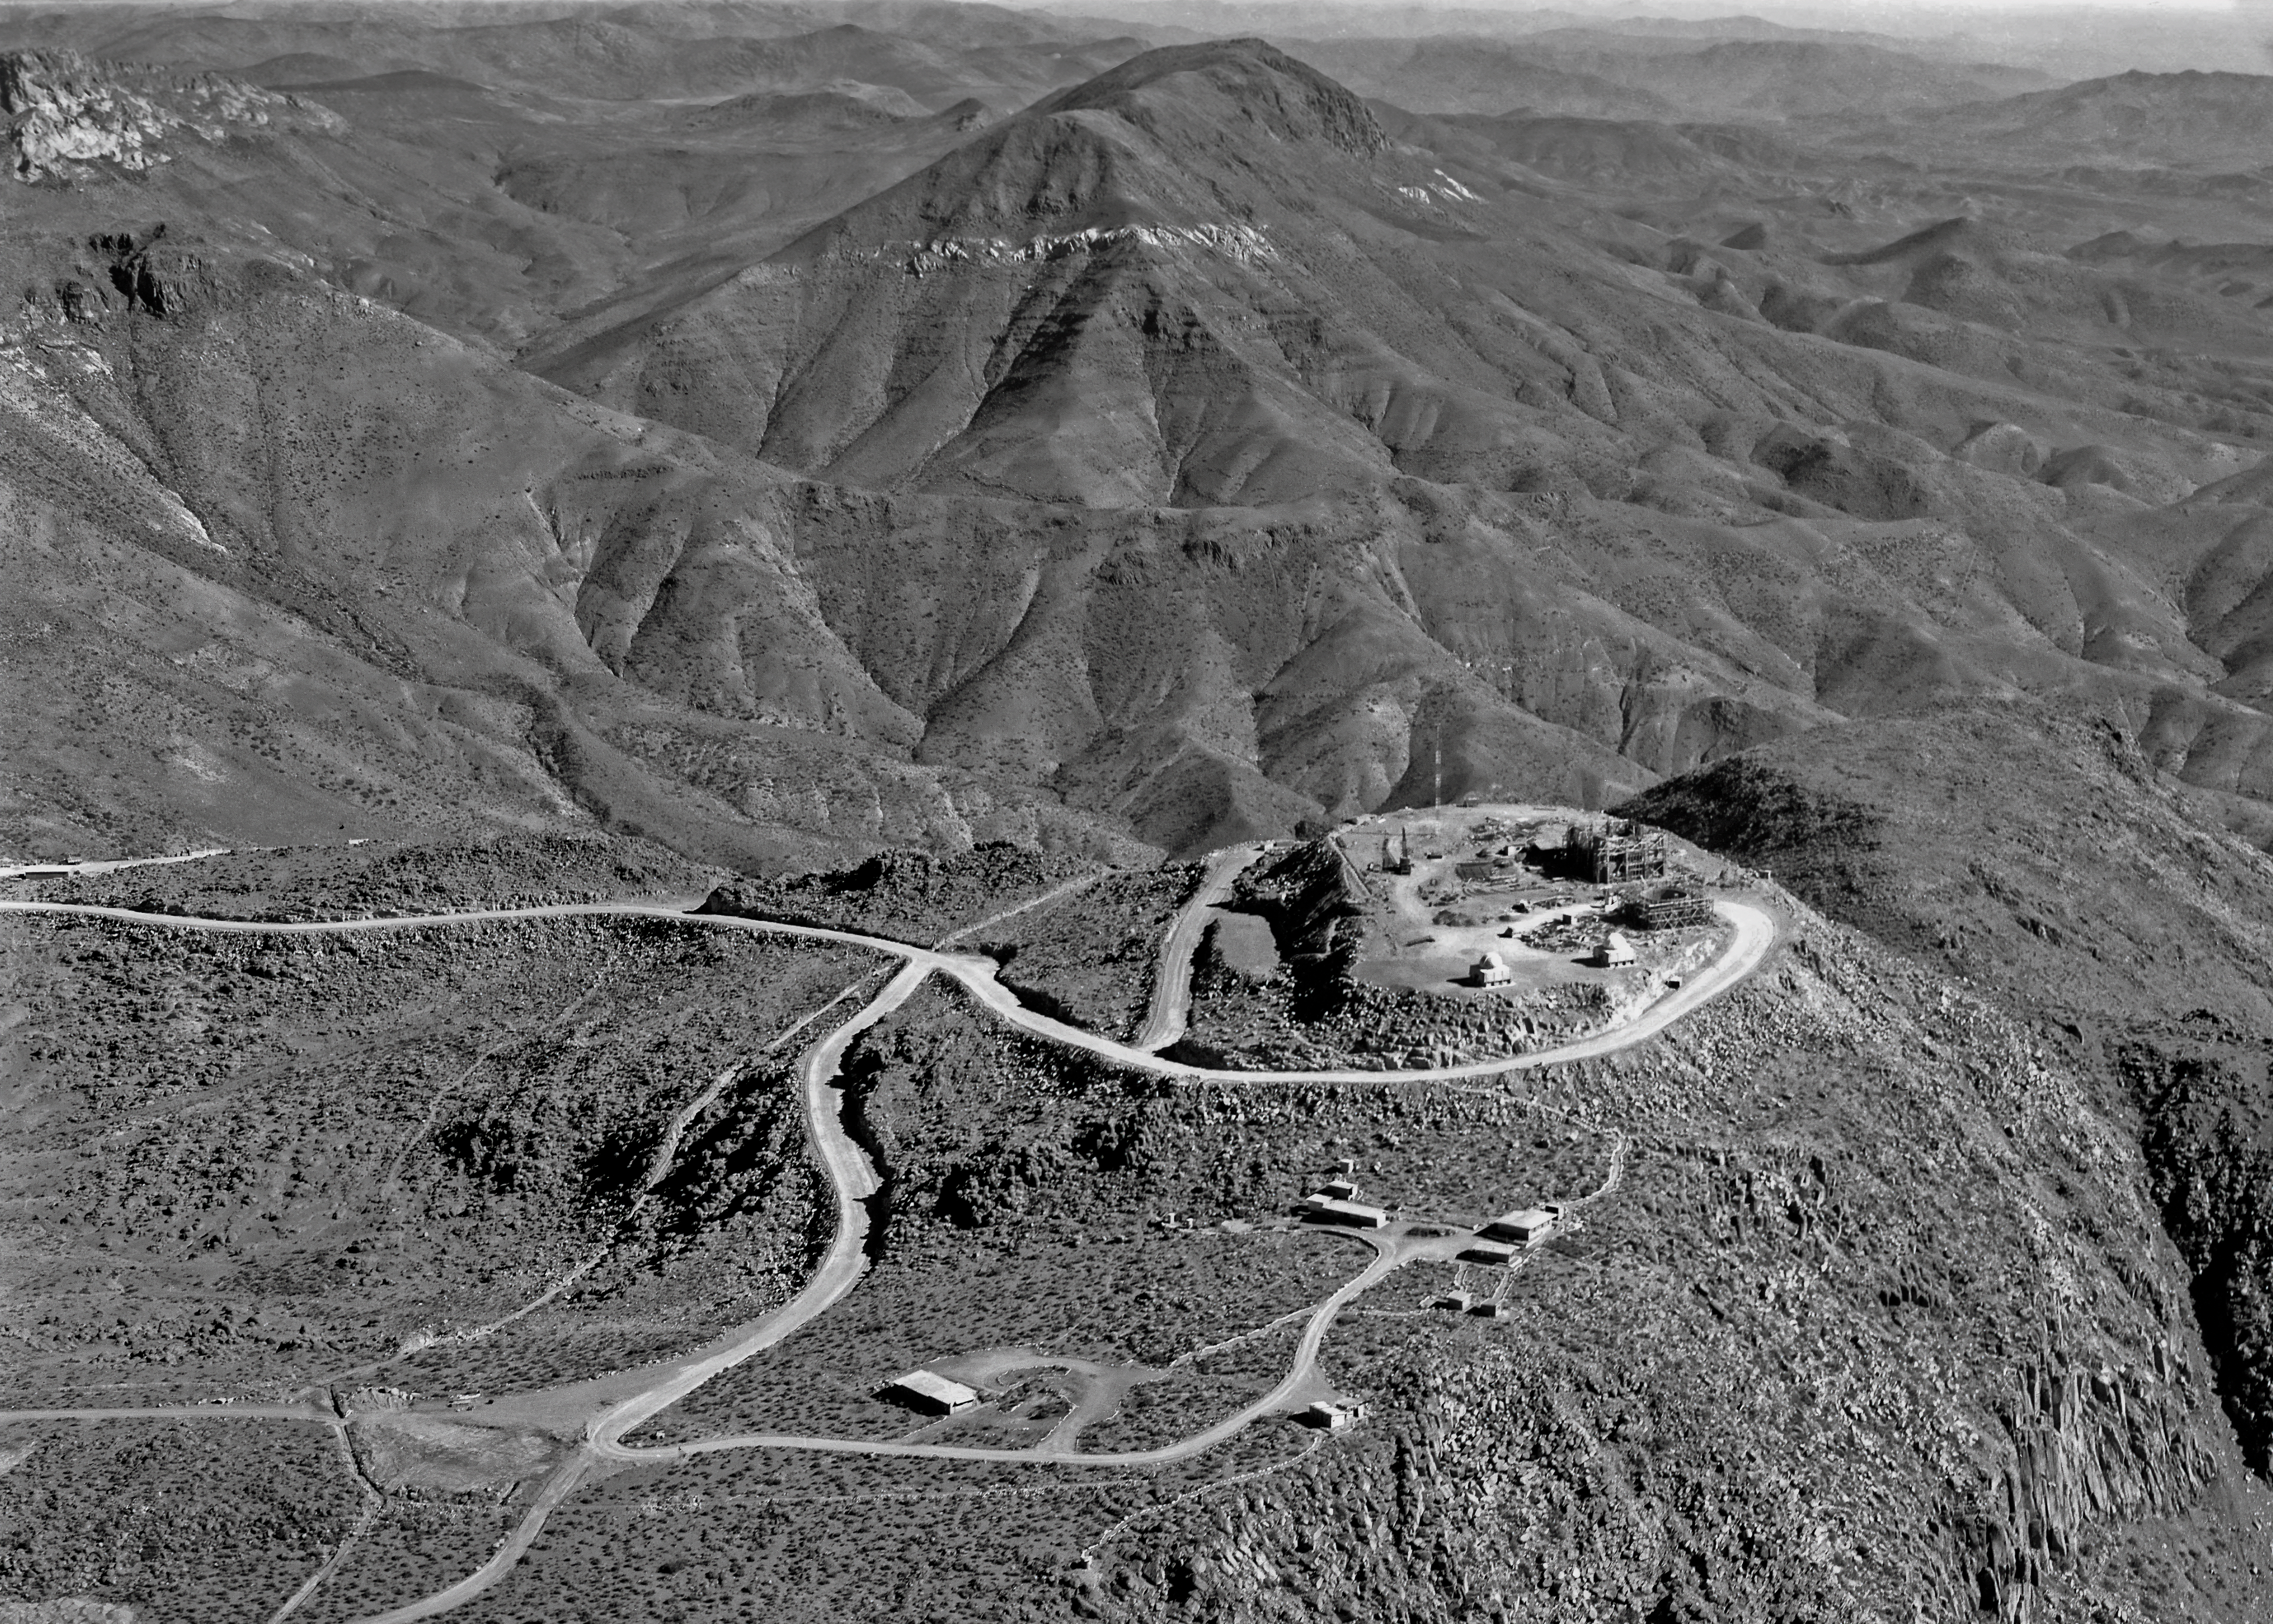

The Early Years of CTIO

An aerial photo of Cerro Tololo Inter-American Observatory (CTIO) looking south. When this photo was taken on 9 April 1966, Cerro Tololo had just been recognized as a prime location for observational astronomy. To realize its potential as a gateway to the cosmos, the observatory began constructing numerous telescopes. Two 16-inch telescopes stand on the north side of the Main Platform while two bigger telescopes are under construction on the western edge of the Platform.

Credit: NOIRLab